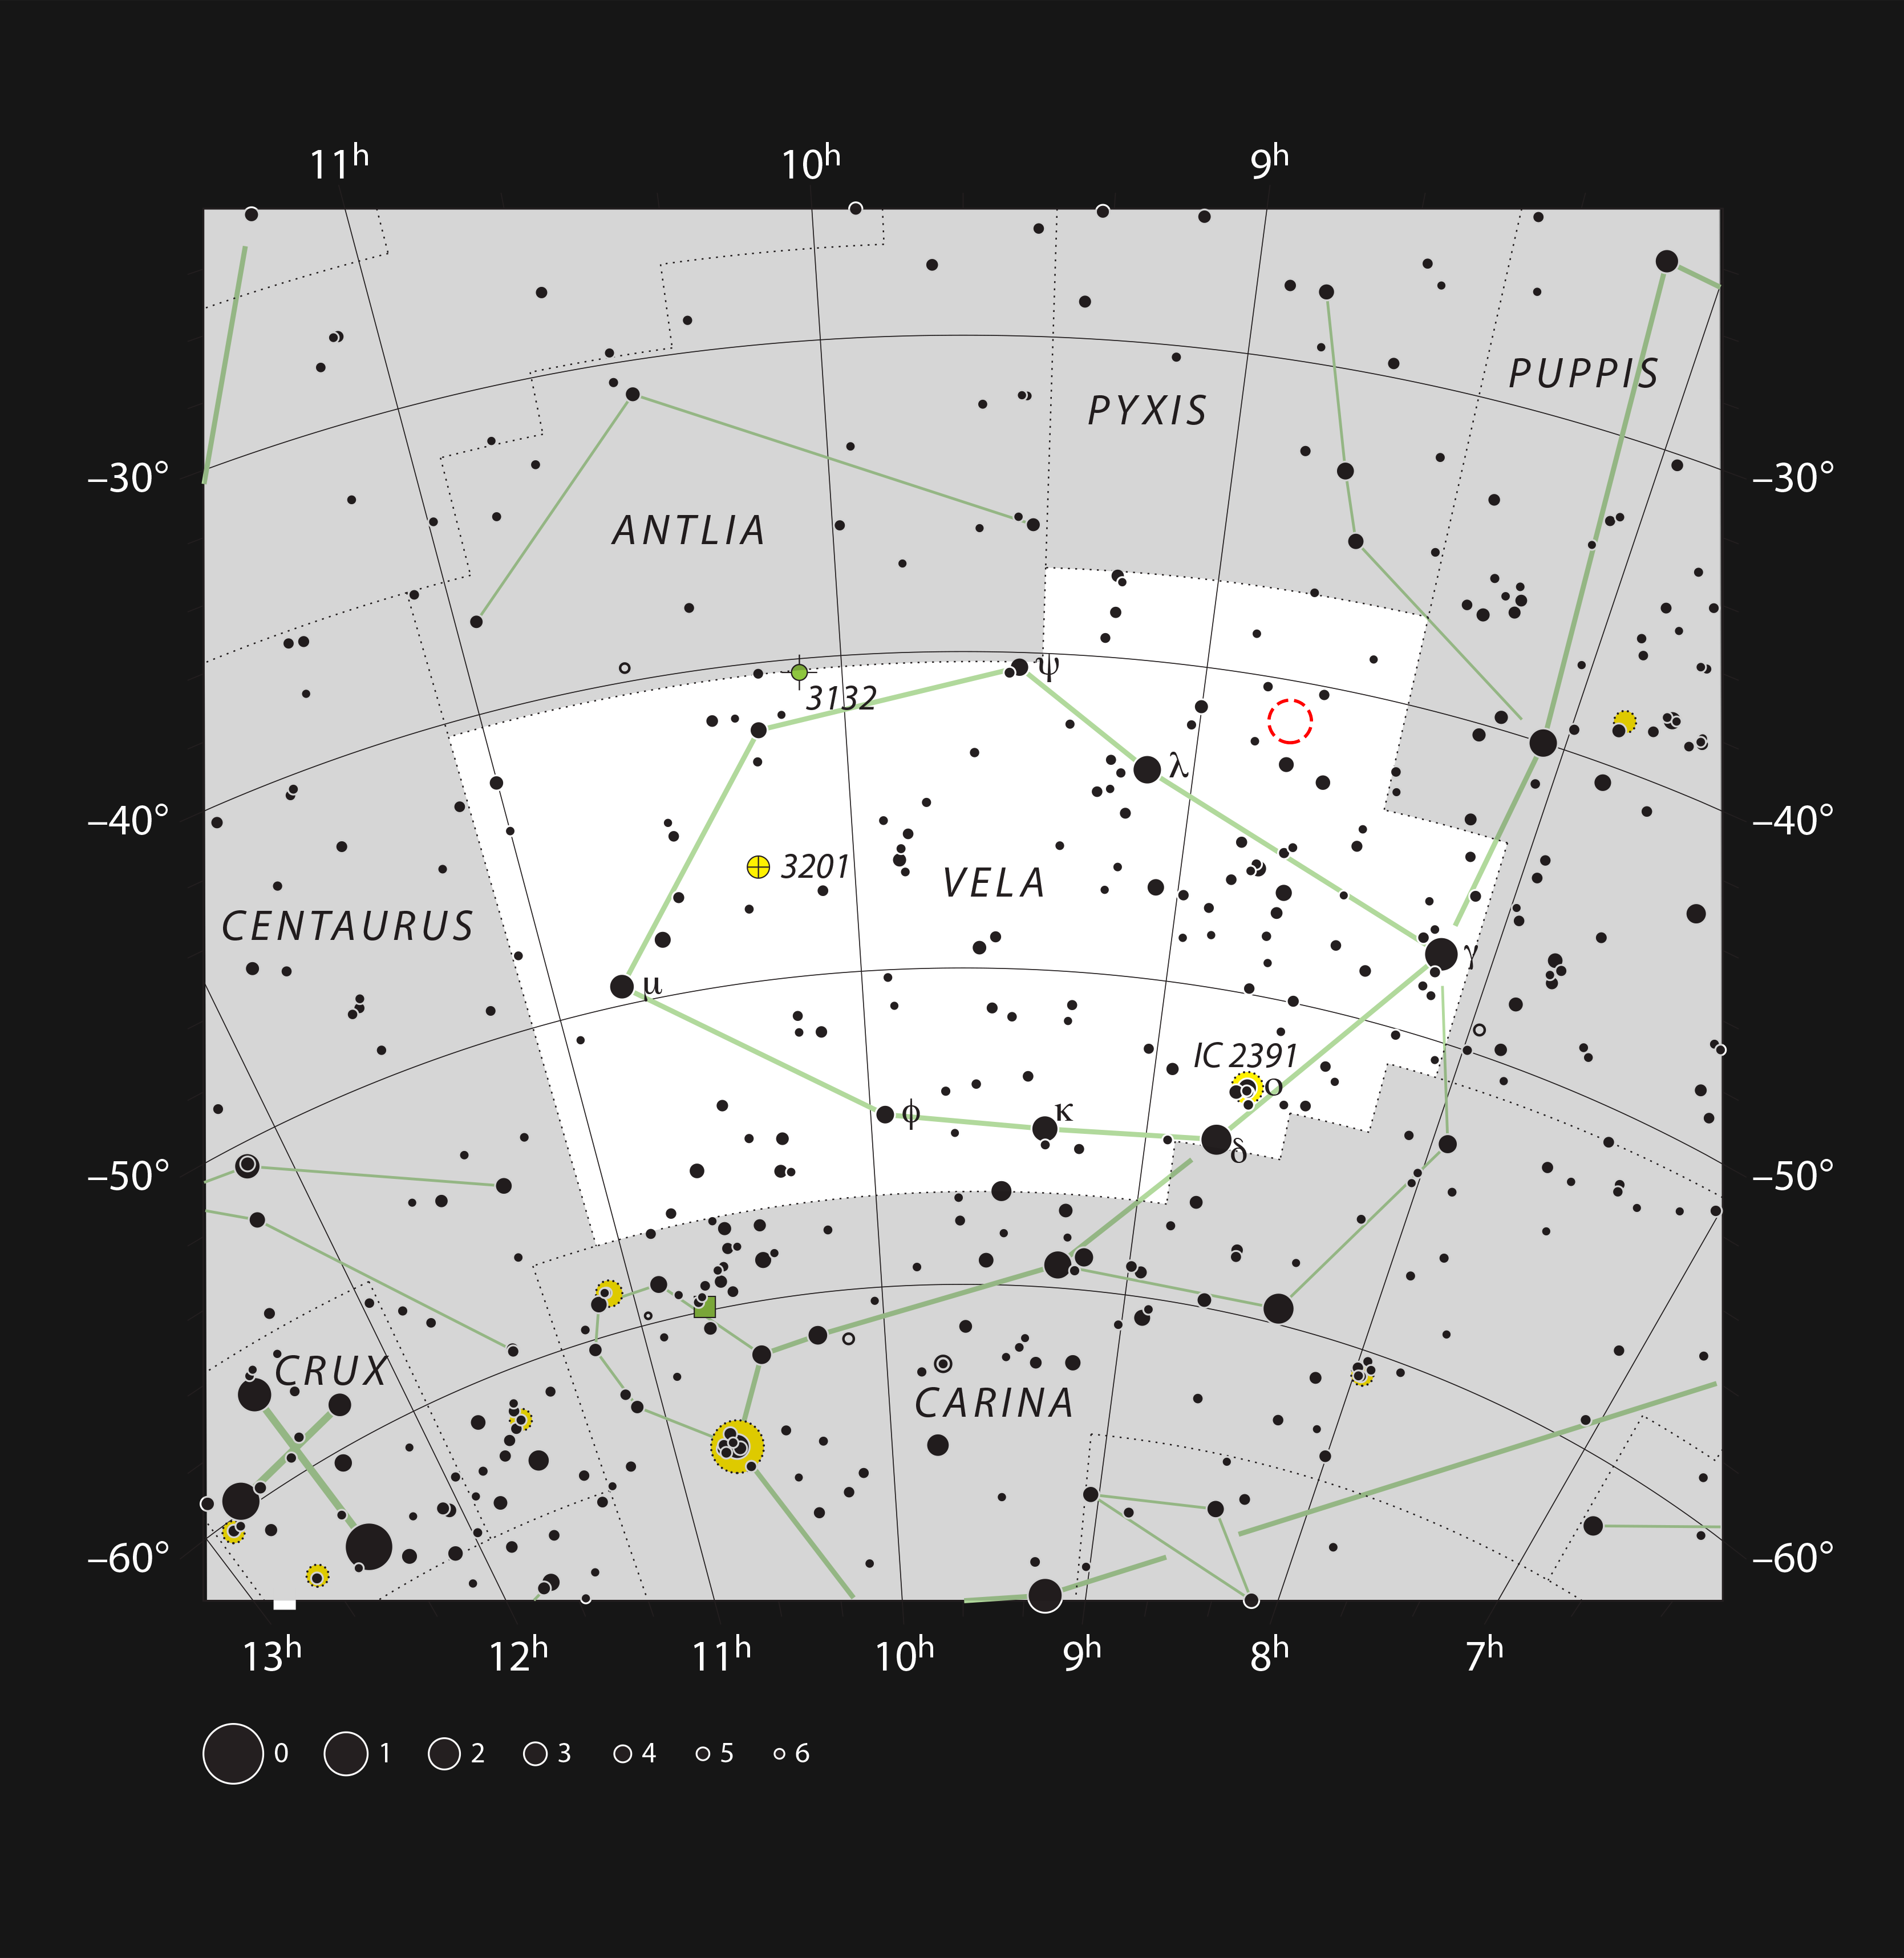

Gum 15 in the constellation of Vela

This chart shows the location of the star formation region Gum 15 (red circle) in the southern constellation of Vela (The Sails). This object looks very spectacular in photographs but it is very faint and glows mostly in the red part of the spectrum. As a result the cloud is very hard to see visually, although the many bright stars in this region will show up easily.

Credit: ESO, IAU and Sky & Telescope